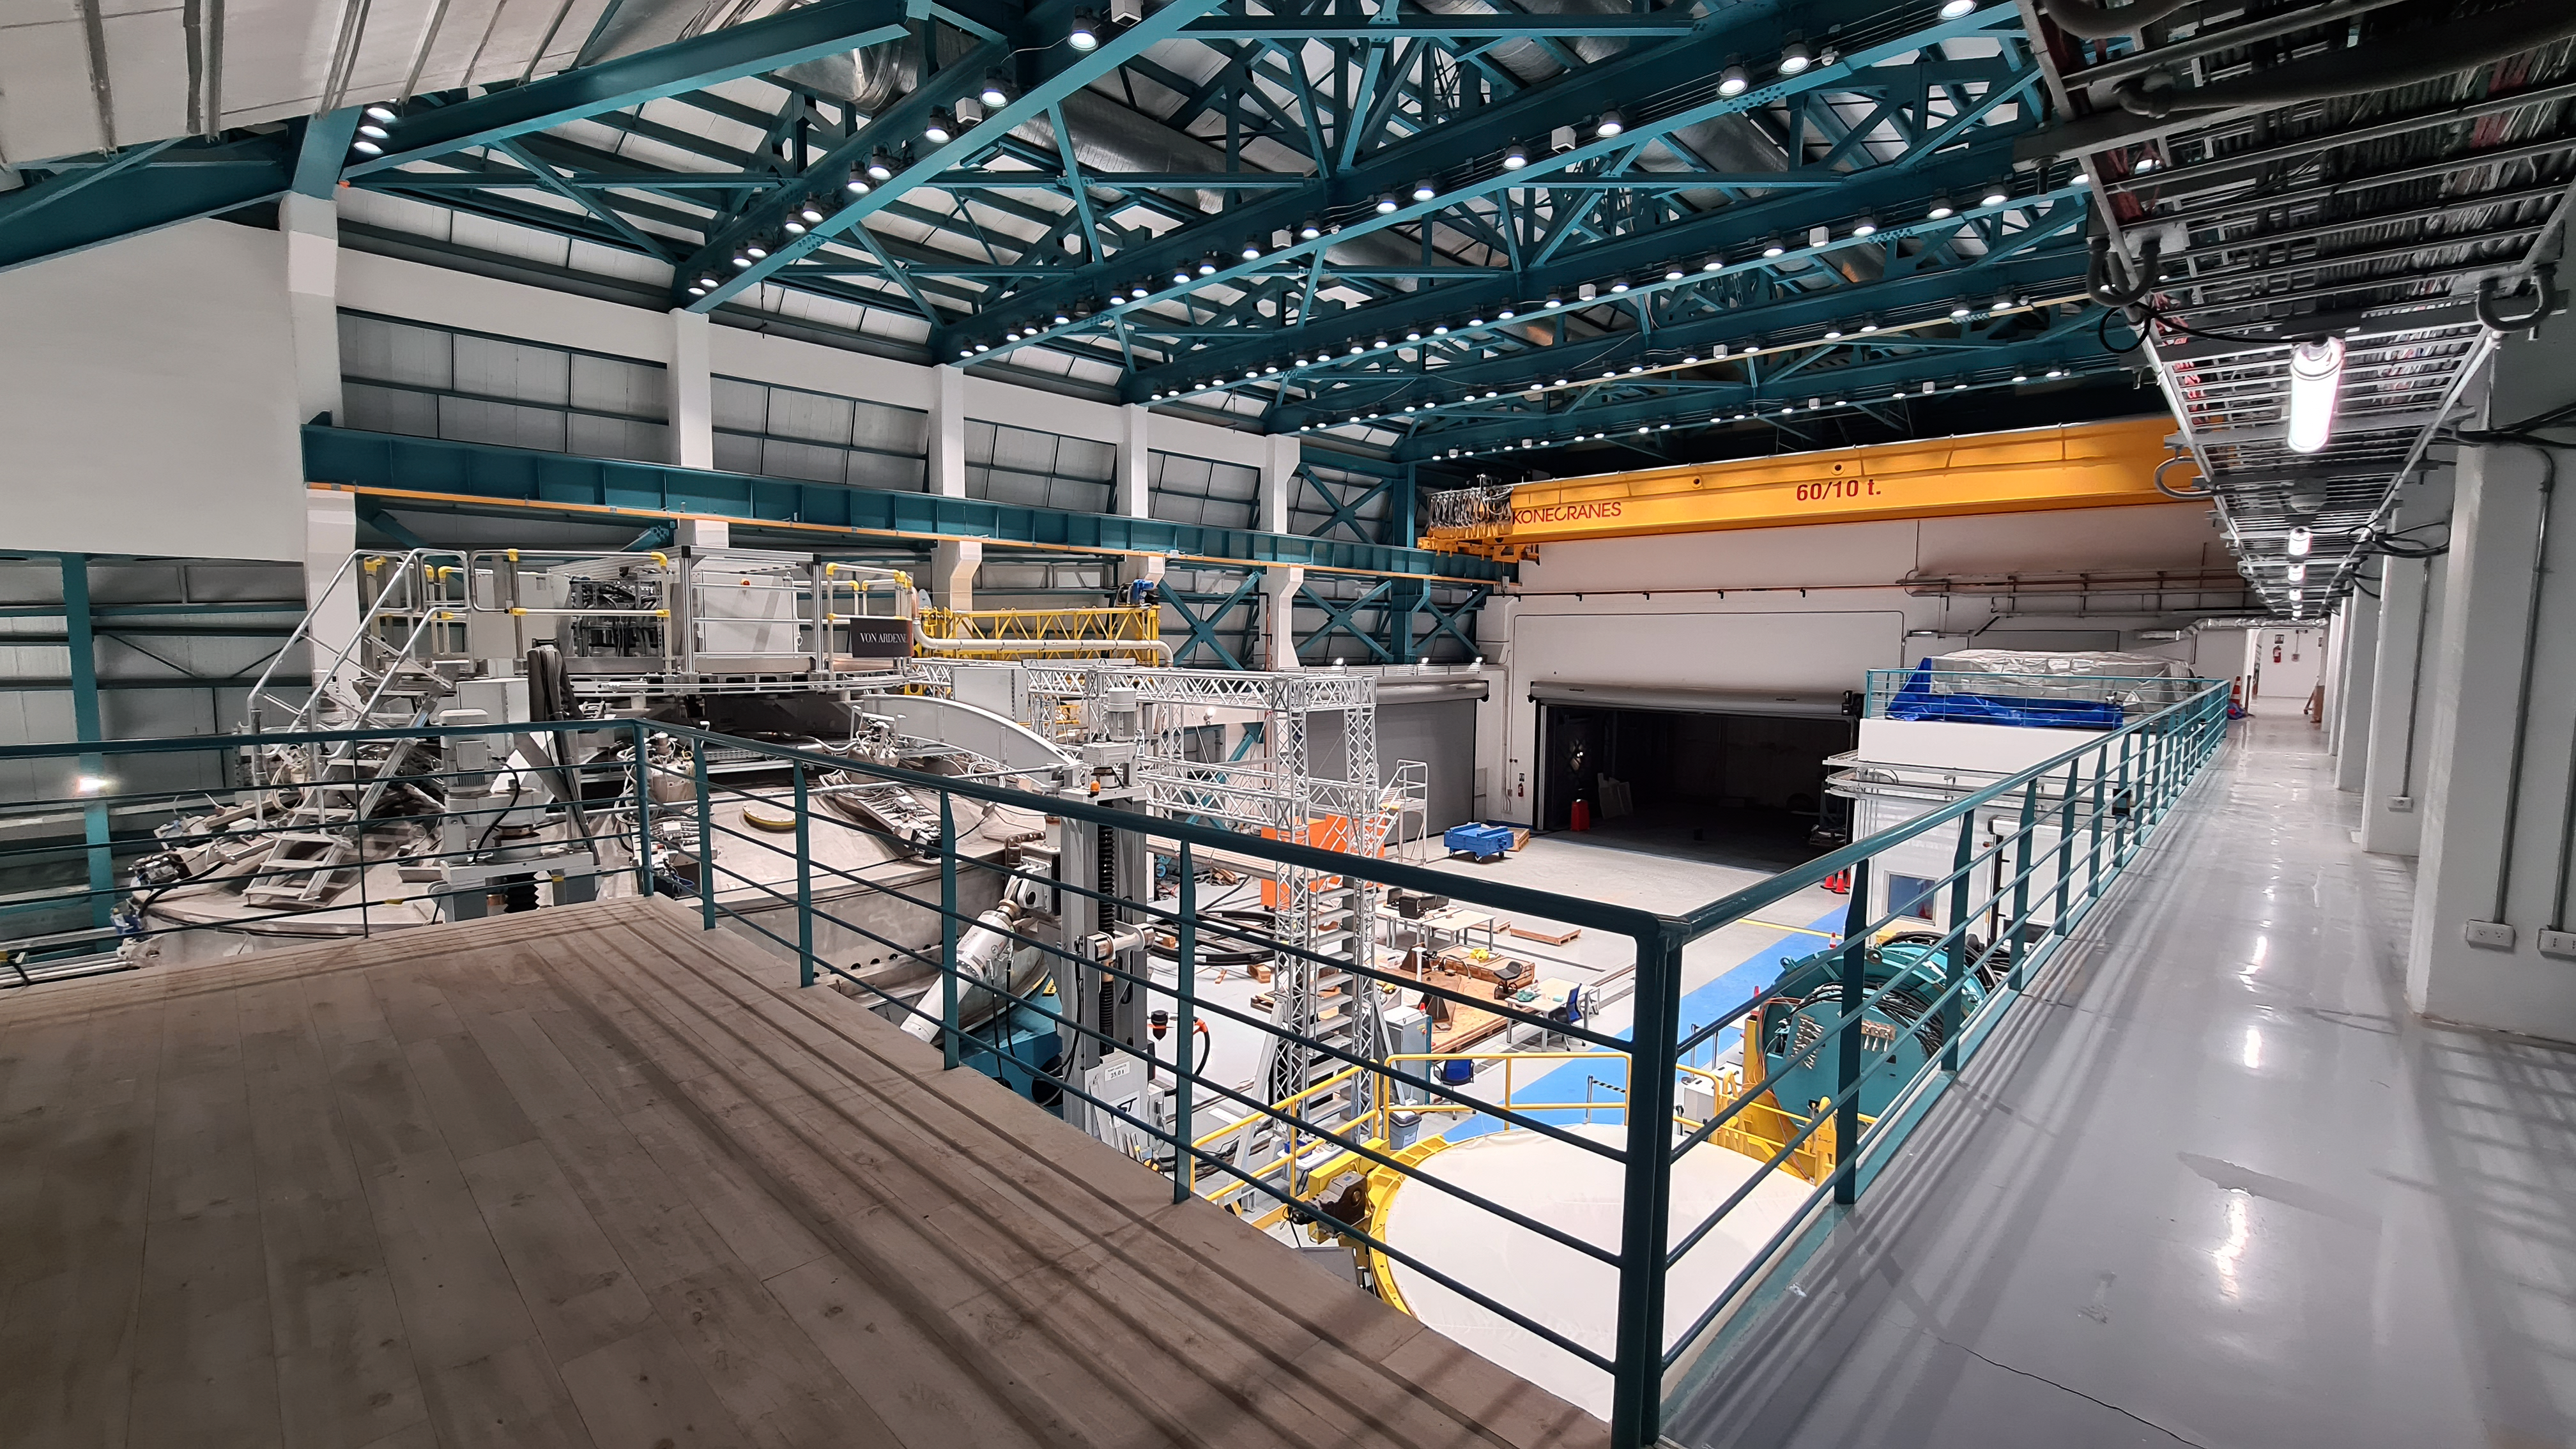

Rubin Summit Facility Inspection

Small teams are still visiting the summit at least twice a week for inspections and maintenance work, as winter storms continue to pose challenges. During the inspection on July 1st, a small amount of water was found and cleaned from the TMA azimuth track, and some superficial rust was removed from one of the TMA supports. These efforts by the summit inspection teams are very important, as they help keep minor issues from becoming bigger problems.

Credit: RubinObs/NOIRLab/SLAC/NSF/DOE/AURA